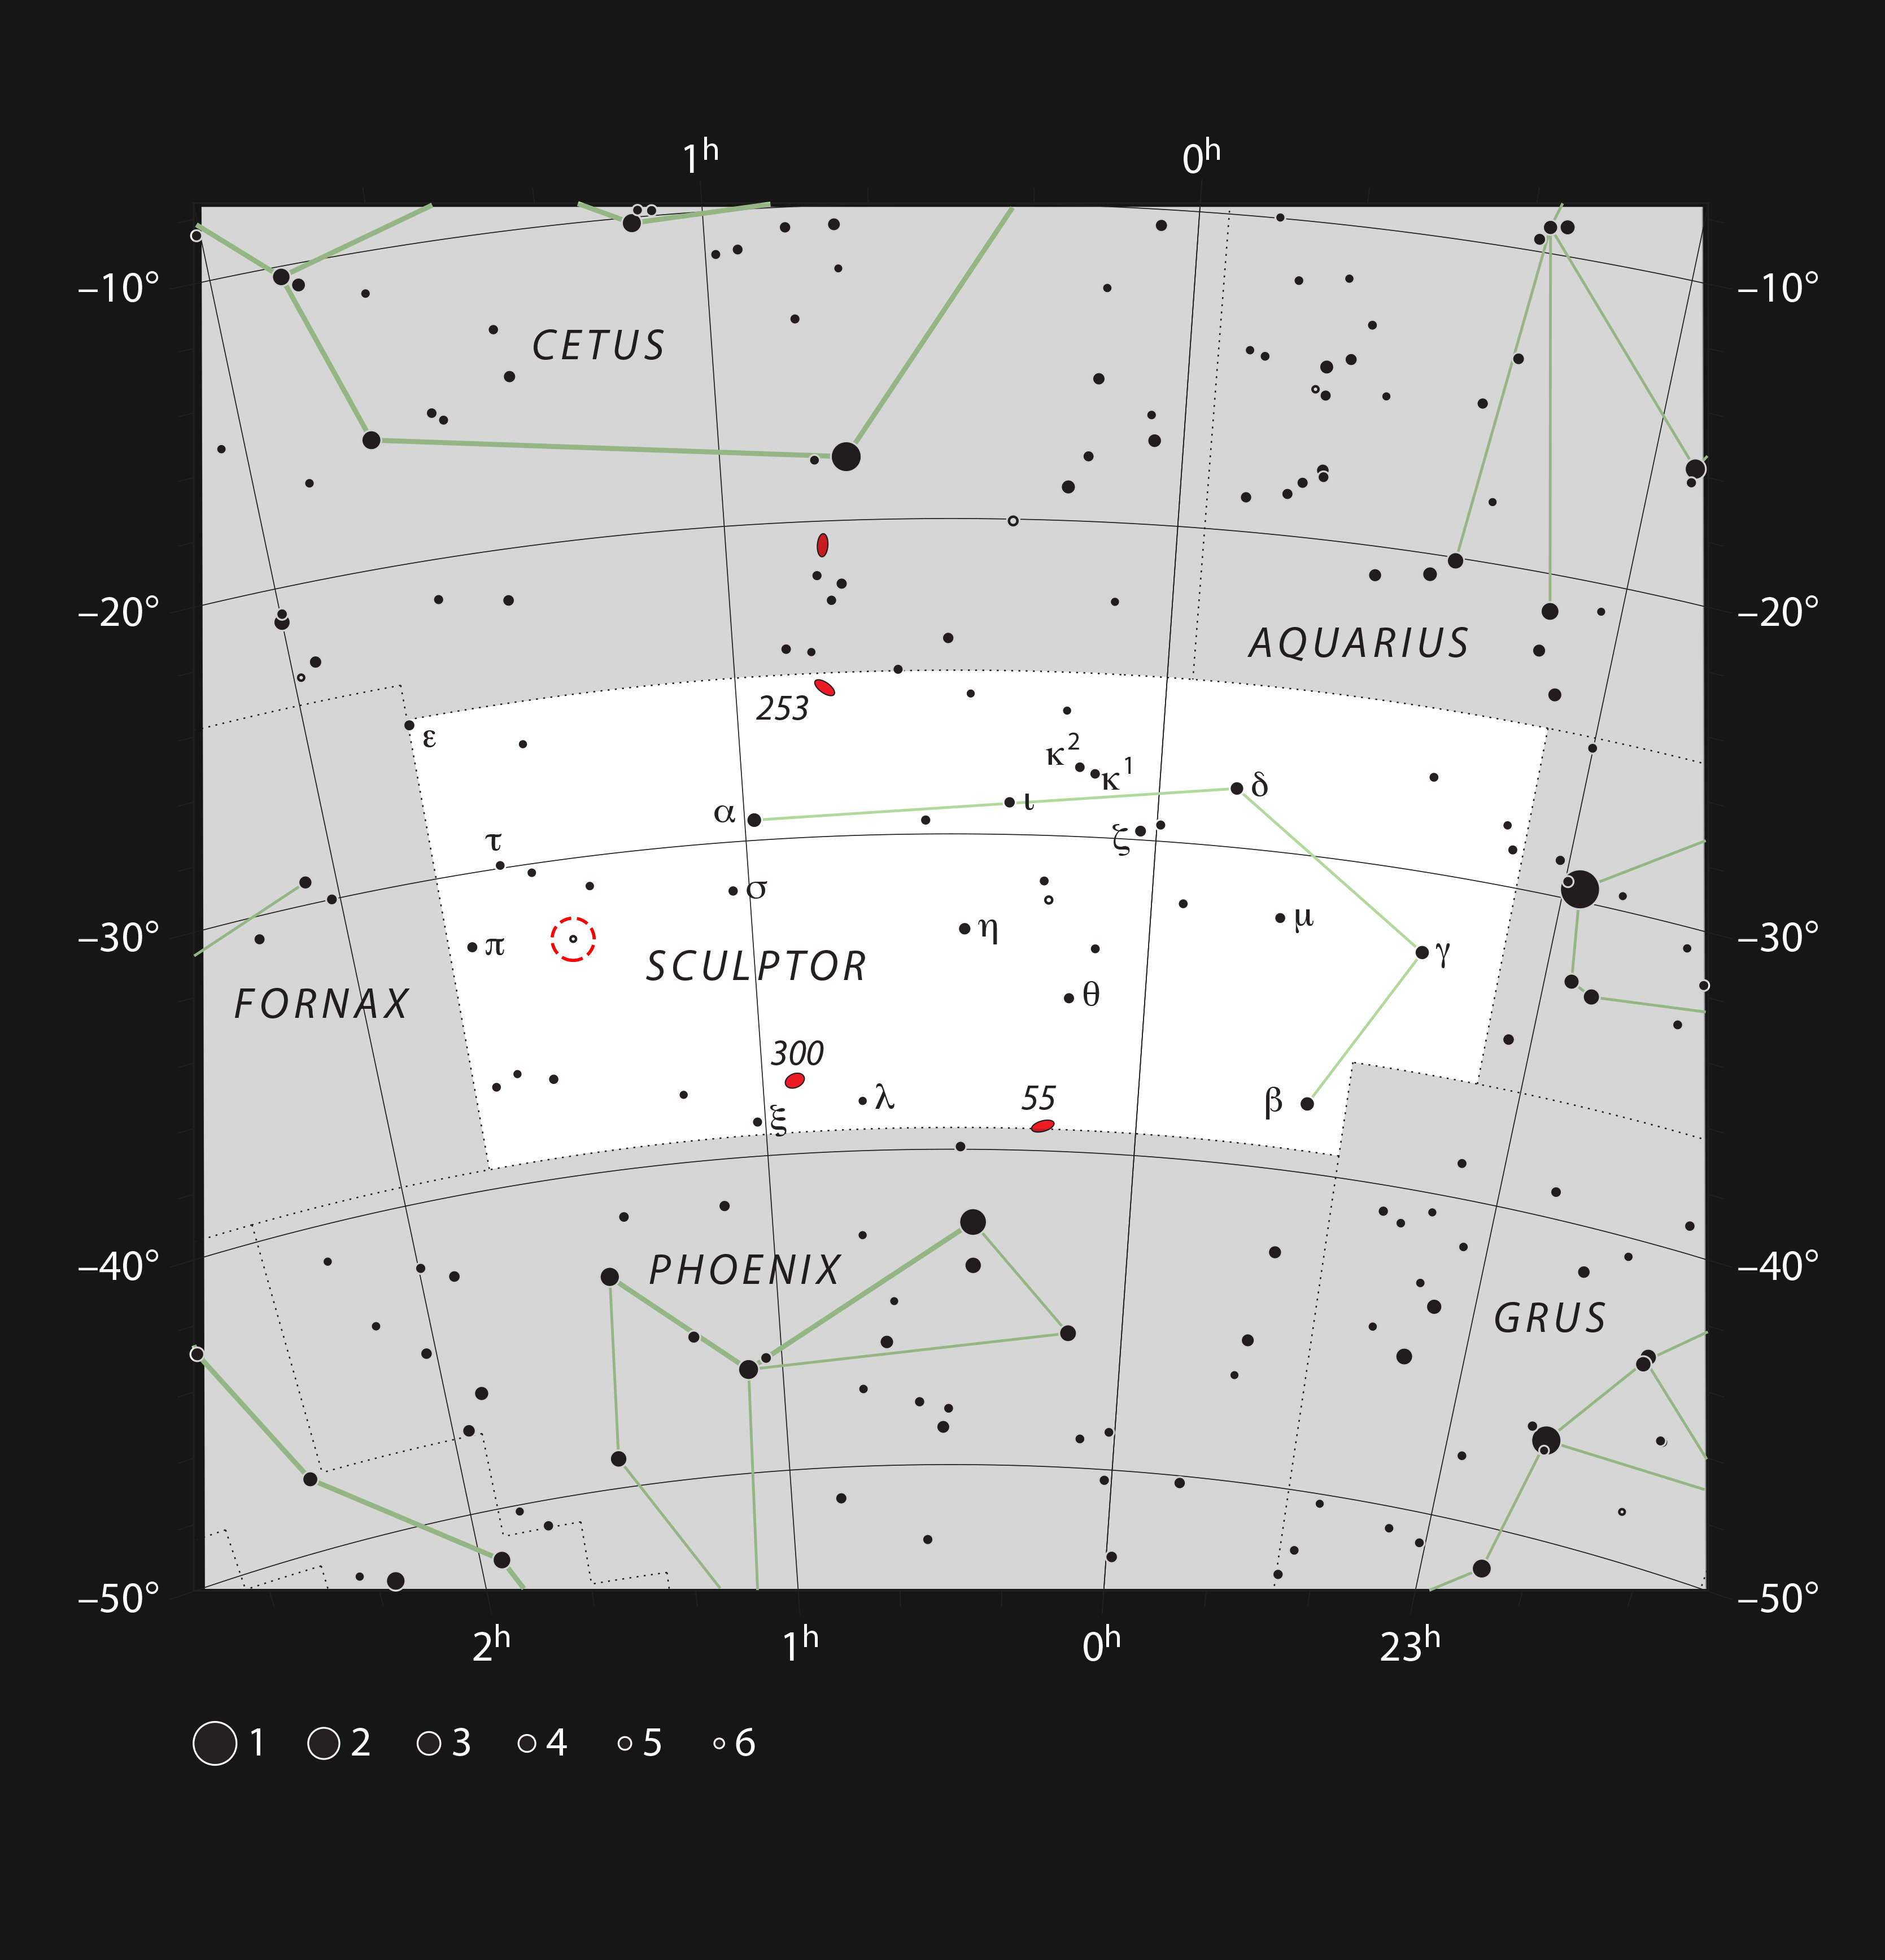

The red giant star R Sculptoris in the constellation of Sculptor (The Sculptor)

This chart shows the location of the red giant star R Sculptoris in the constellation of Sculptor (The Sculptor). The star itself is marked with a red circle. This chart shows all the stars visible to the unaided eye on a good night. R Sculptoris itself is easily visible in a moderate-sized amateur telescope and its slow variations in brightness can be followed.

Credit: ESO, IAU and Sky & Telescope